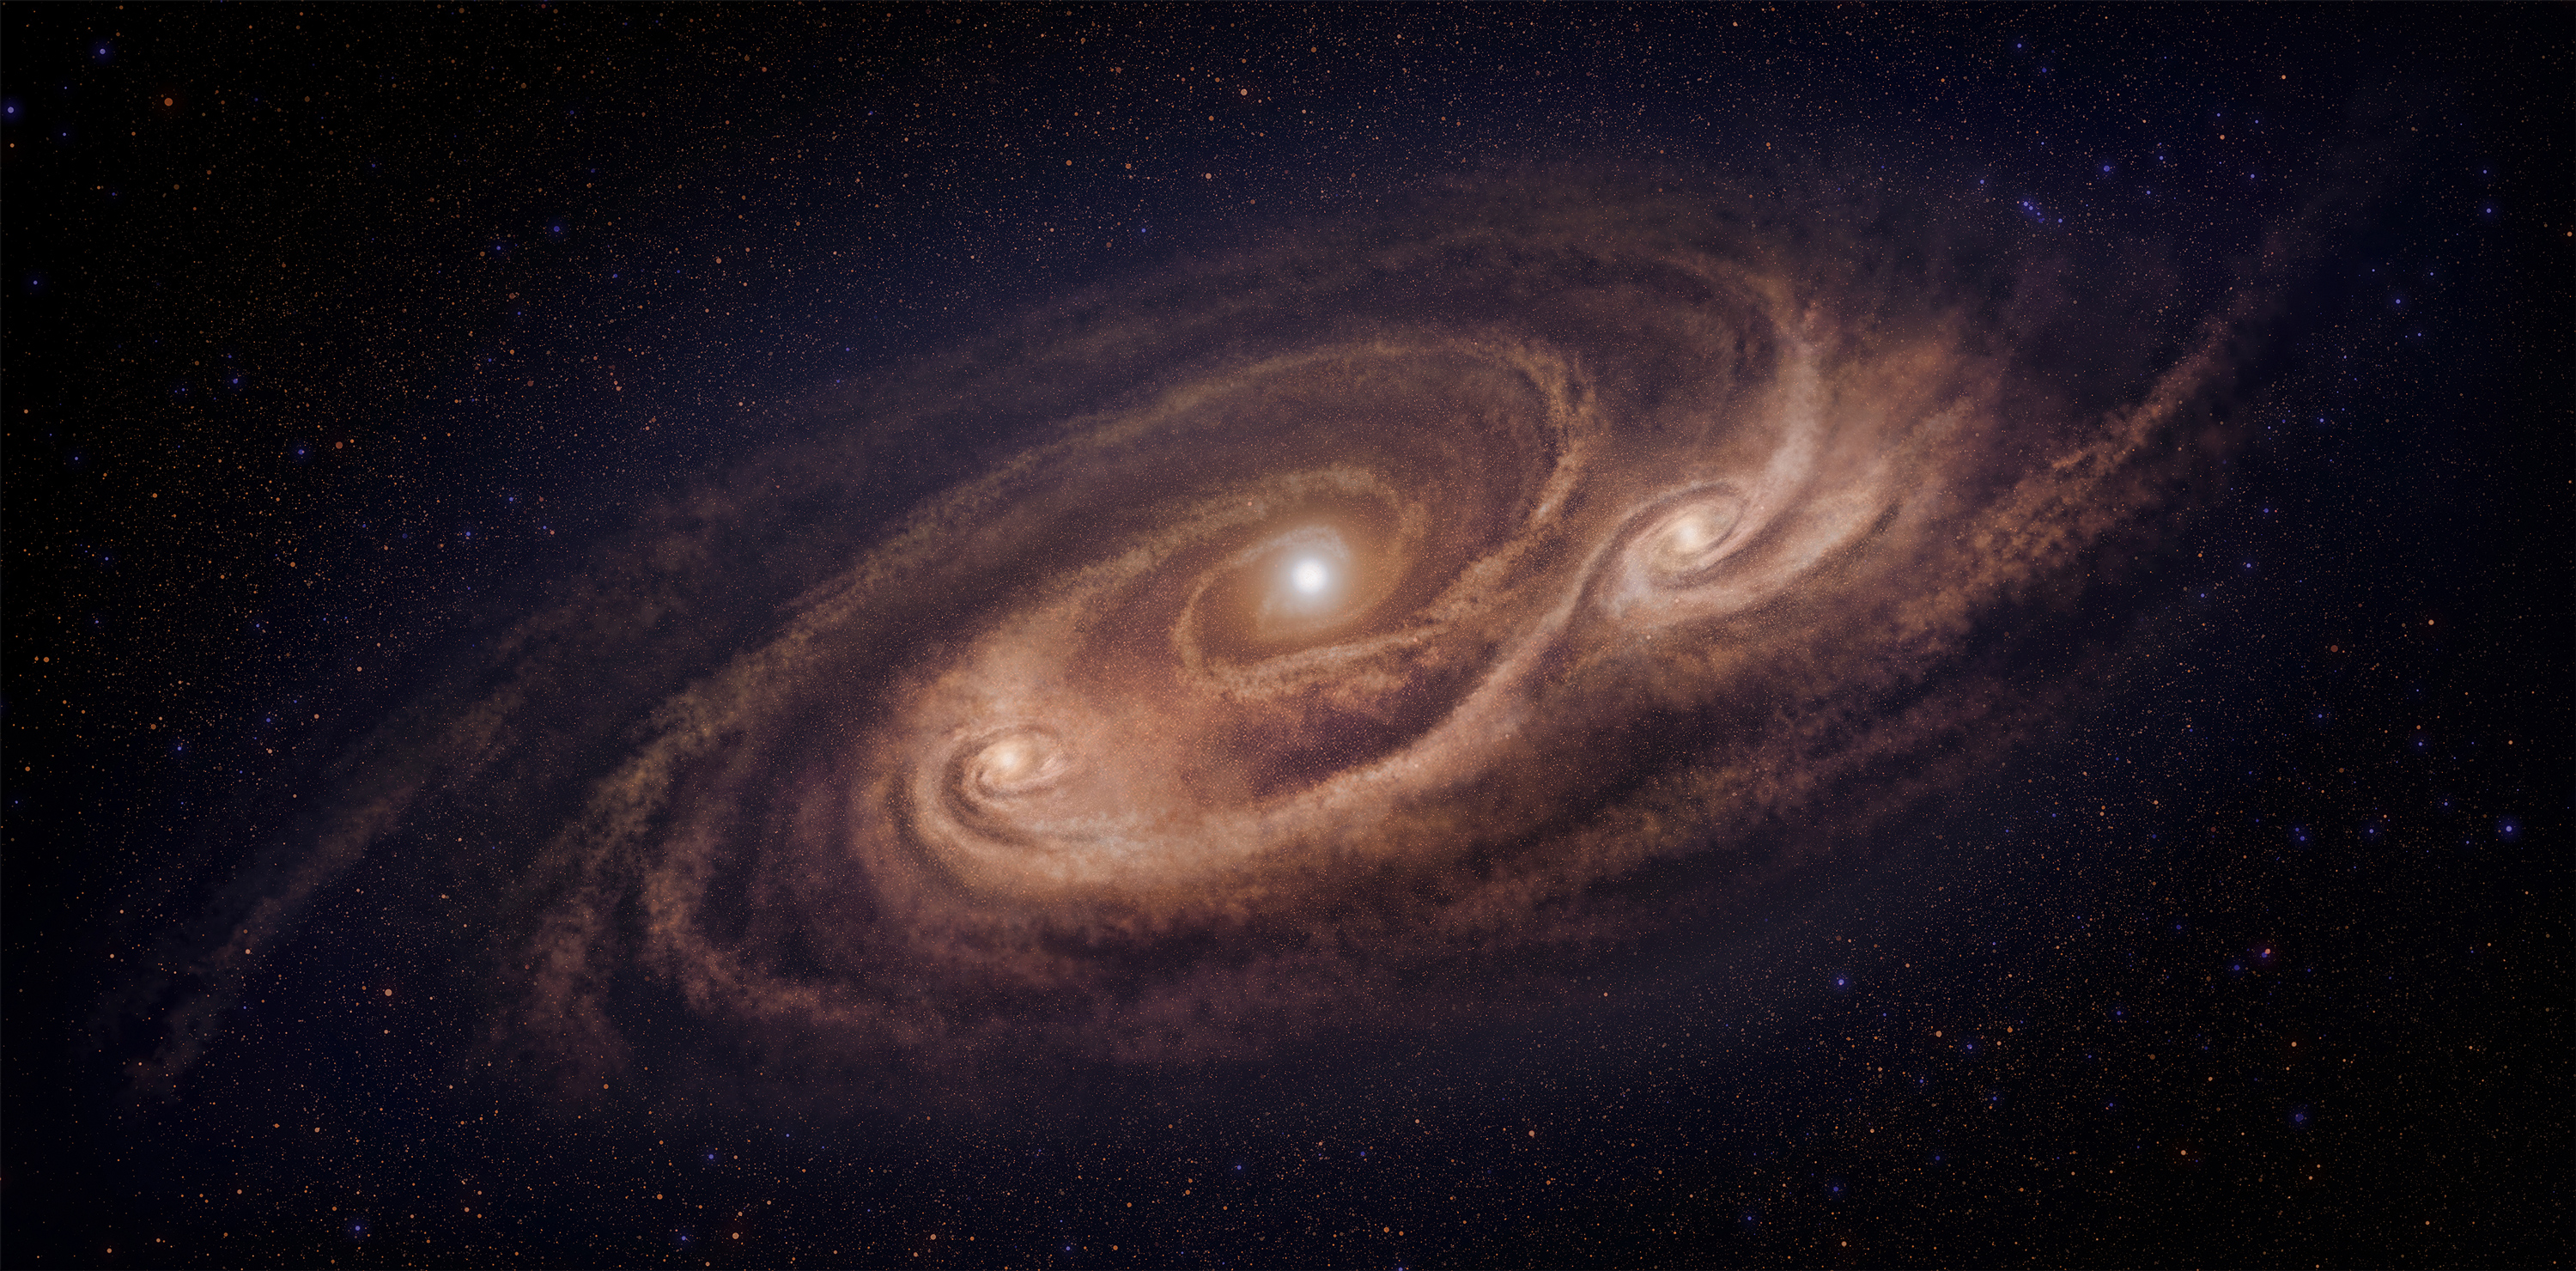

Artist’s impression of the monster galaxy COSMOS-AzTEC-1

Artist’s impression of the monster galaxy COSMOS-AzTEC-1. This galaxy is located 12.4 billion light-years away and is forming stars 1000 times more rapidly than our Milky Way Galaxy. ALMA observations revealed dense gas concentrations in the disk and intense stars formation in those concentrations.

Credit: National Astronomical Observatory of Japan